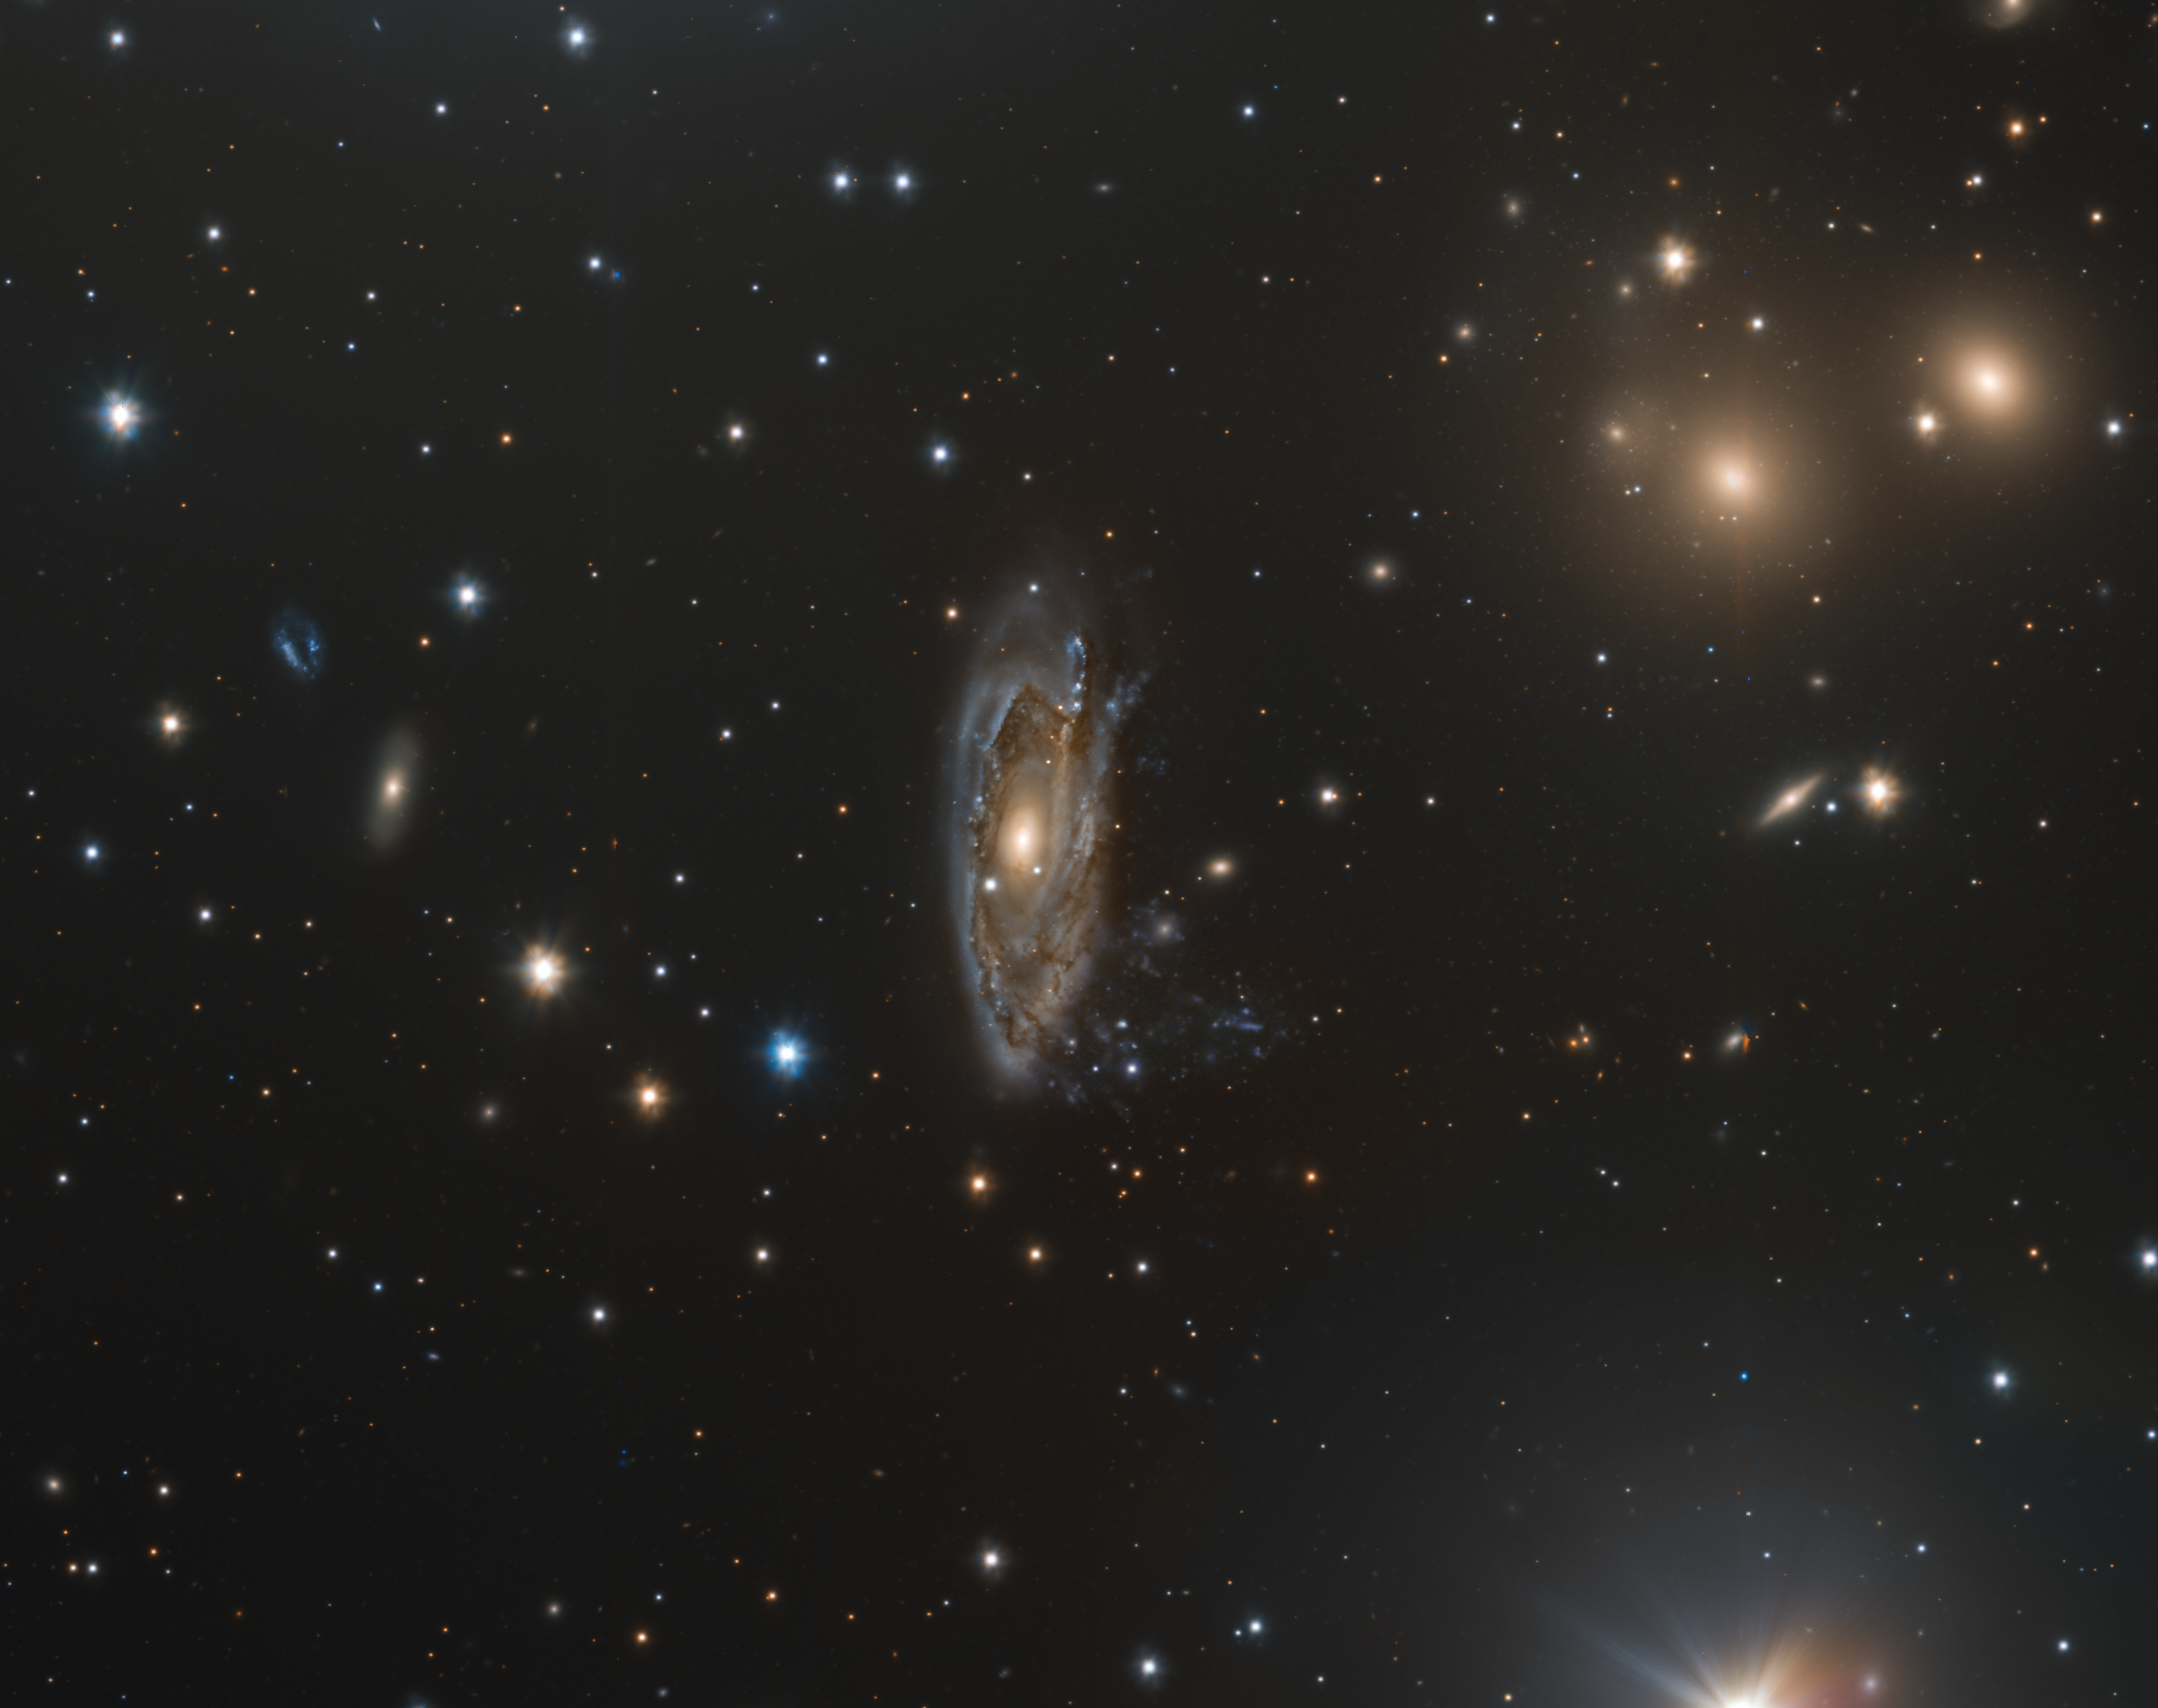

An astrophysical robbery

This Picture of the Week shows a snippet of the Hydra I cluster, which contains hundreds of galaxies. Each has its own quirks and history — but today, we focus on the story behind the leaky galaxy NGC 3312, which is the largest spiral galaxy known in the cluster.

This spiral galaxy, right at the centre of this image, looks almost smudged across the screen, spilling its contents into the cosmos around it. This is NGC 3312, falling victim to an astrophysical robbery: ram pressure stripping.

This happens when a galaxy moves through a dense fluid, like the hot gas suspended between galaxies in a cluster. This hot gas drags against the colder gas on the outer shell of the galaxy, ‘pulling’ it off of the galaxy and causing it to leak into the cosmos. This cold gas is the raw material out of which stars form, meaning galaxies losing gas this way risk a dwindling stellar population. Affected galaxies — usually those falling into the centre of clusters — tend to eventually form long tendrils of gas trailing behind them, leading to their nickname: jellyfish galaxies.

This is just one of the many astronomical processes that make pictures of the Universe so varied and captivating. What other stories are waiting to be told about the hundreds of blips in this image?

Credit: ESO/INAF/M. Spavone, E. Iodice